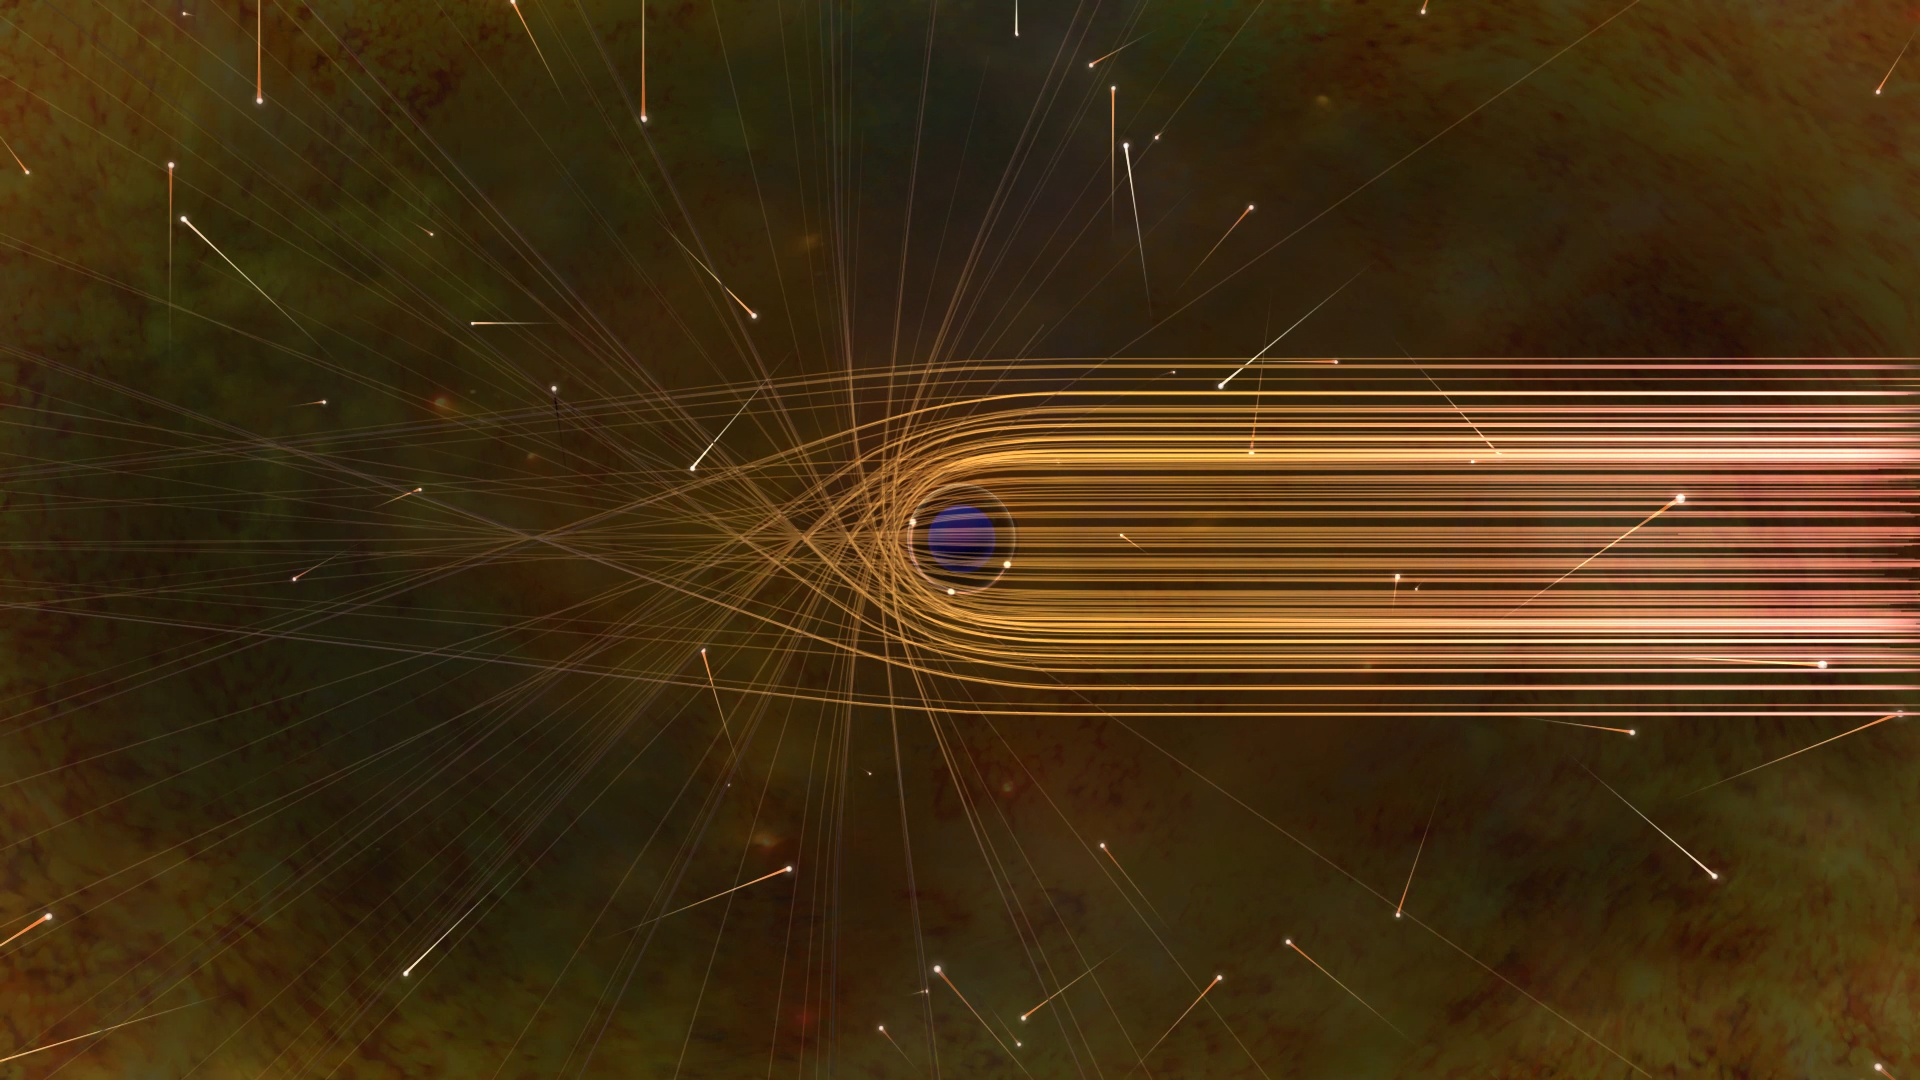

Photon Paths around a Black Hole

This artist’s impression depicts the paths of photons in the vicinity of a black hole. The gravitational bending and capture of light by the event horizon is the cause of the shadow captured by the Event Horizon Telescope.

Credit: Nicolle R. Fuller/NSF